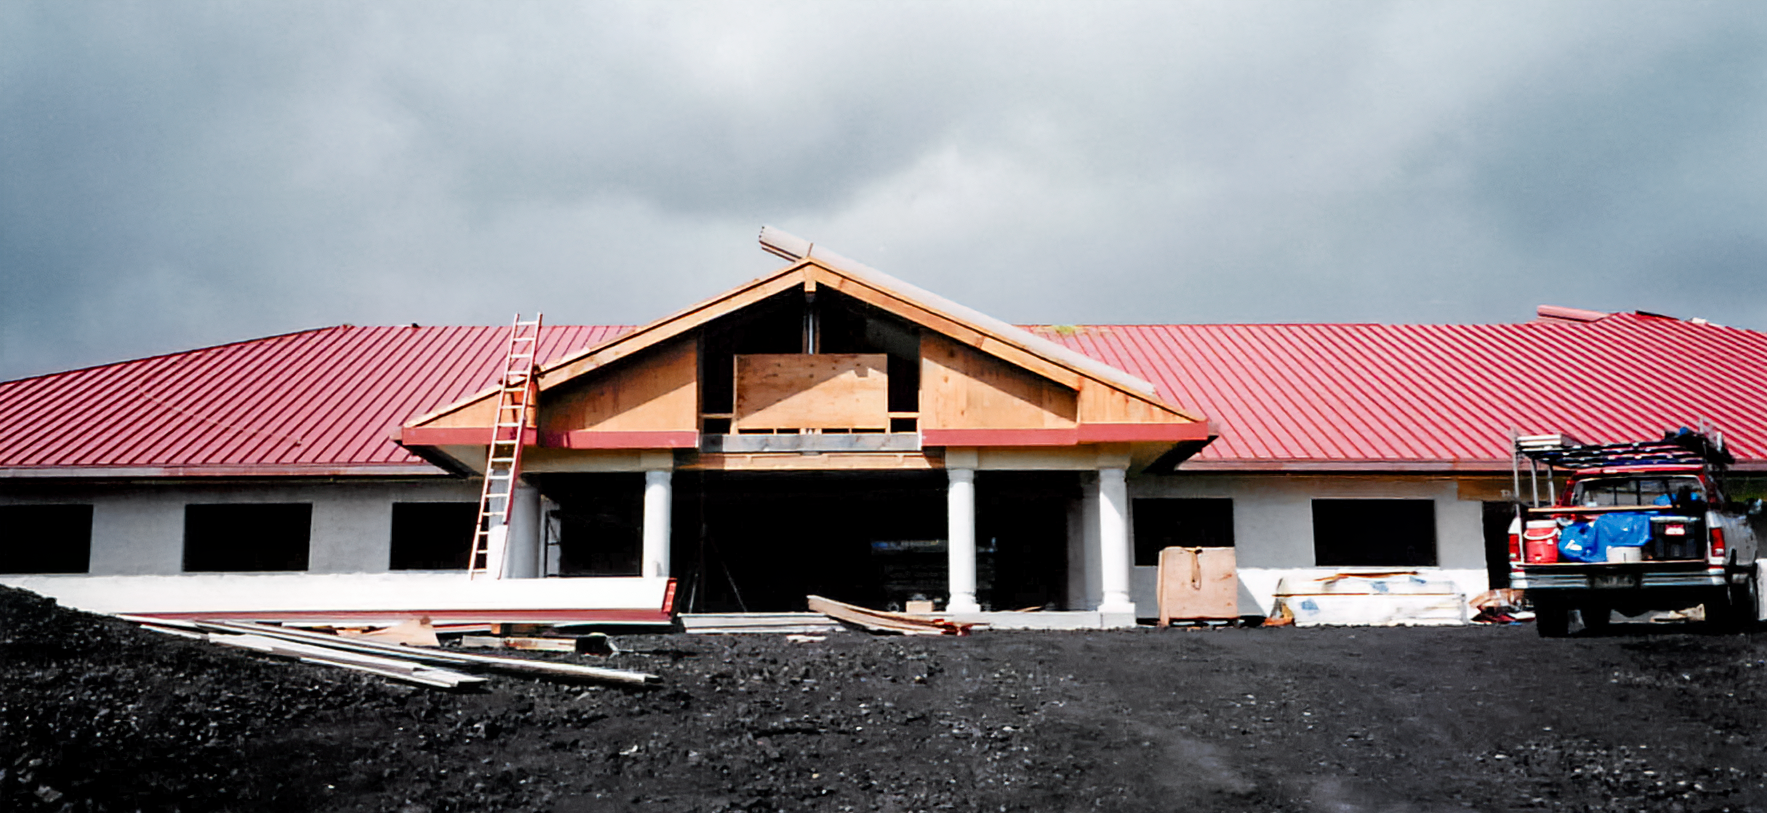

HBF Construction

Construction on the Hawai’i Base Facility for the Gemini North telescope in 1998.

Credit: International Gemini Observatory/NOIRLab/NSF/AURA